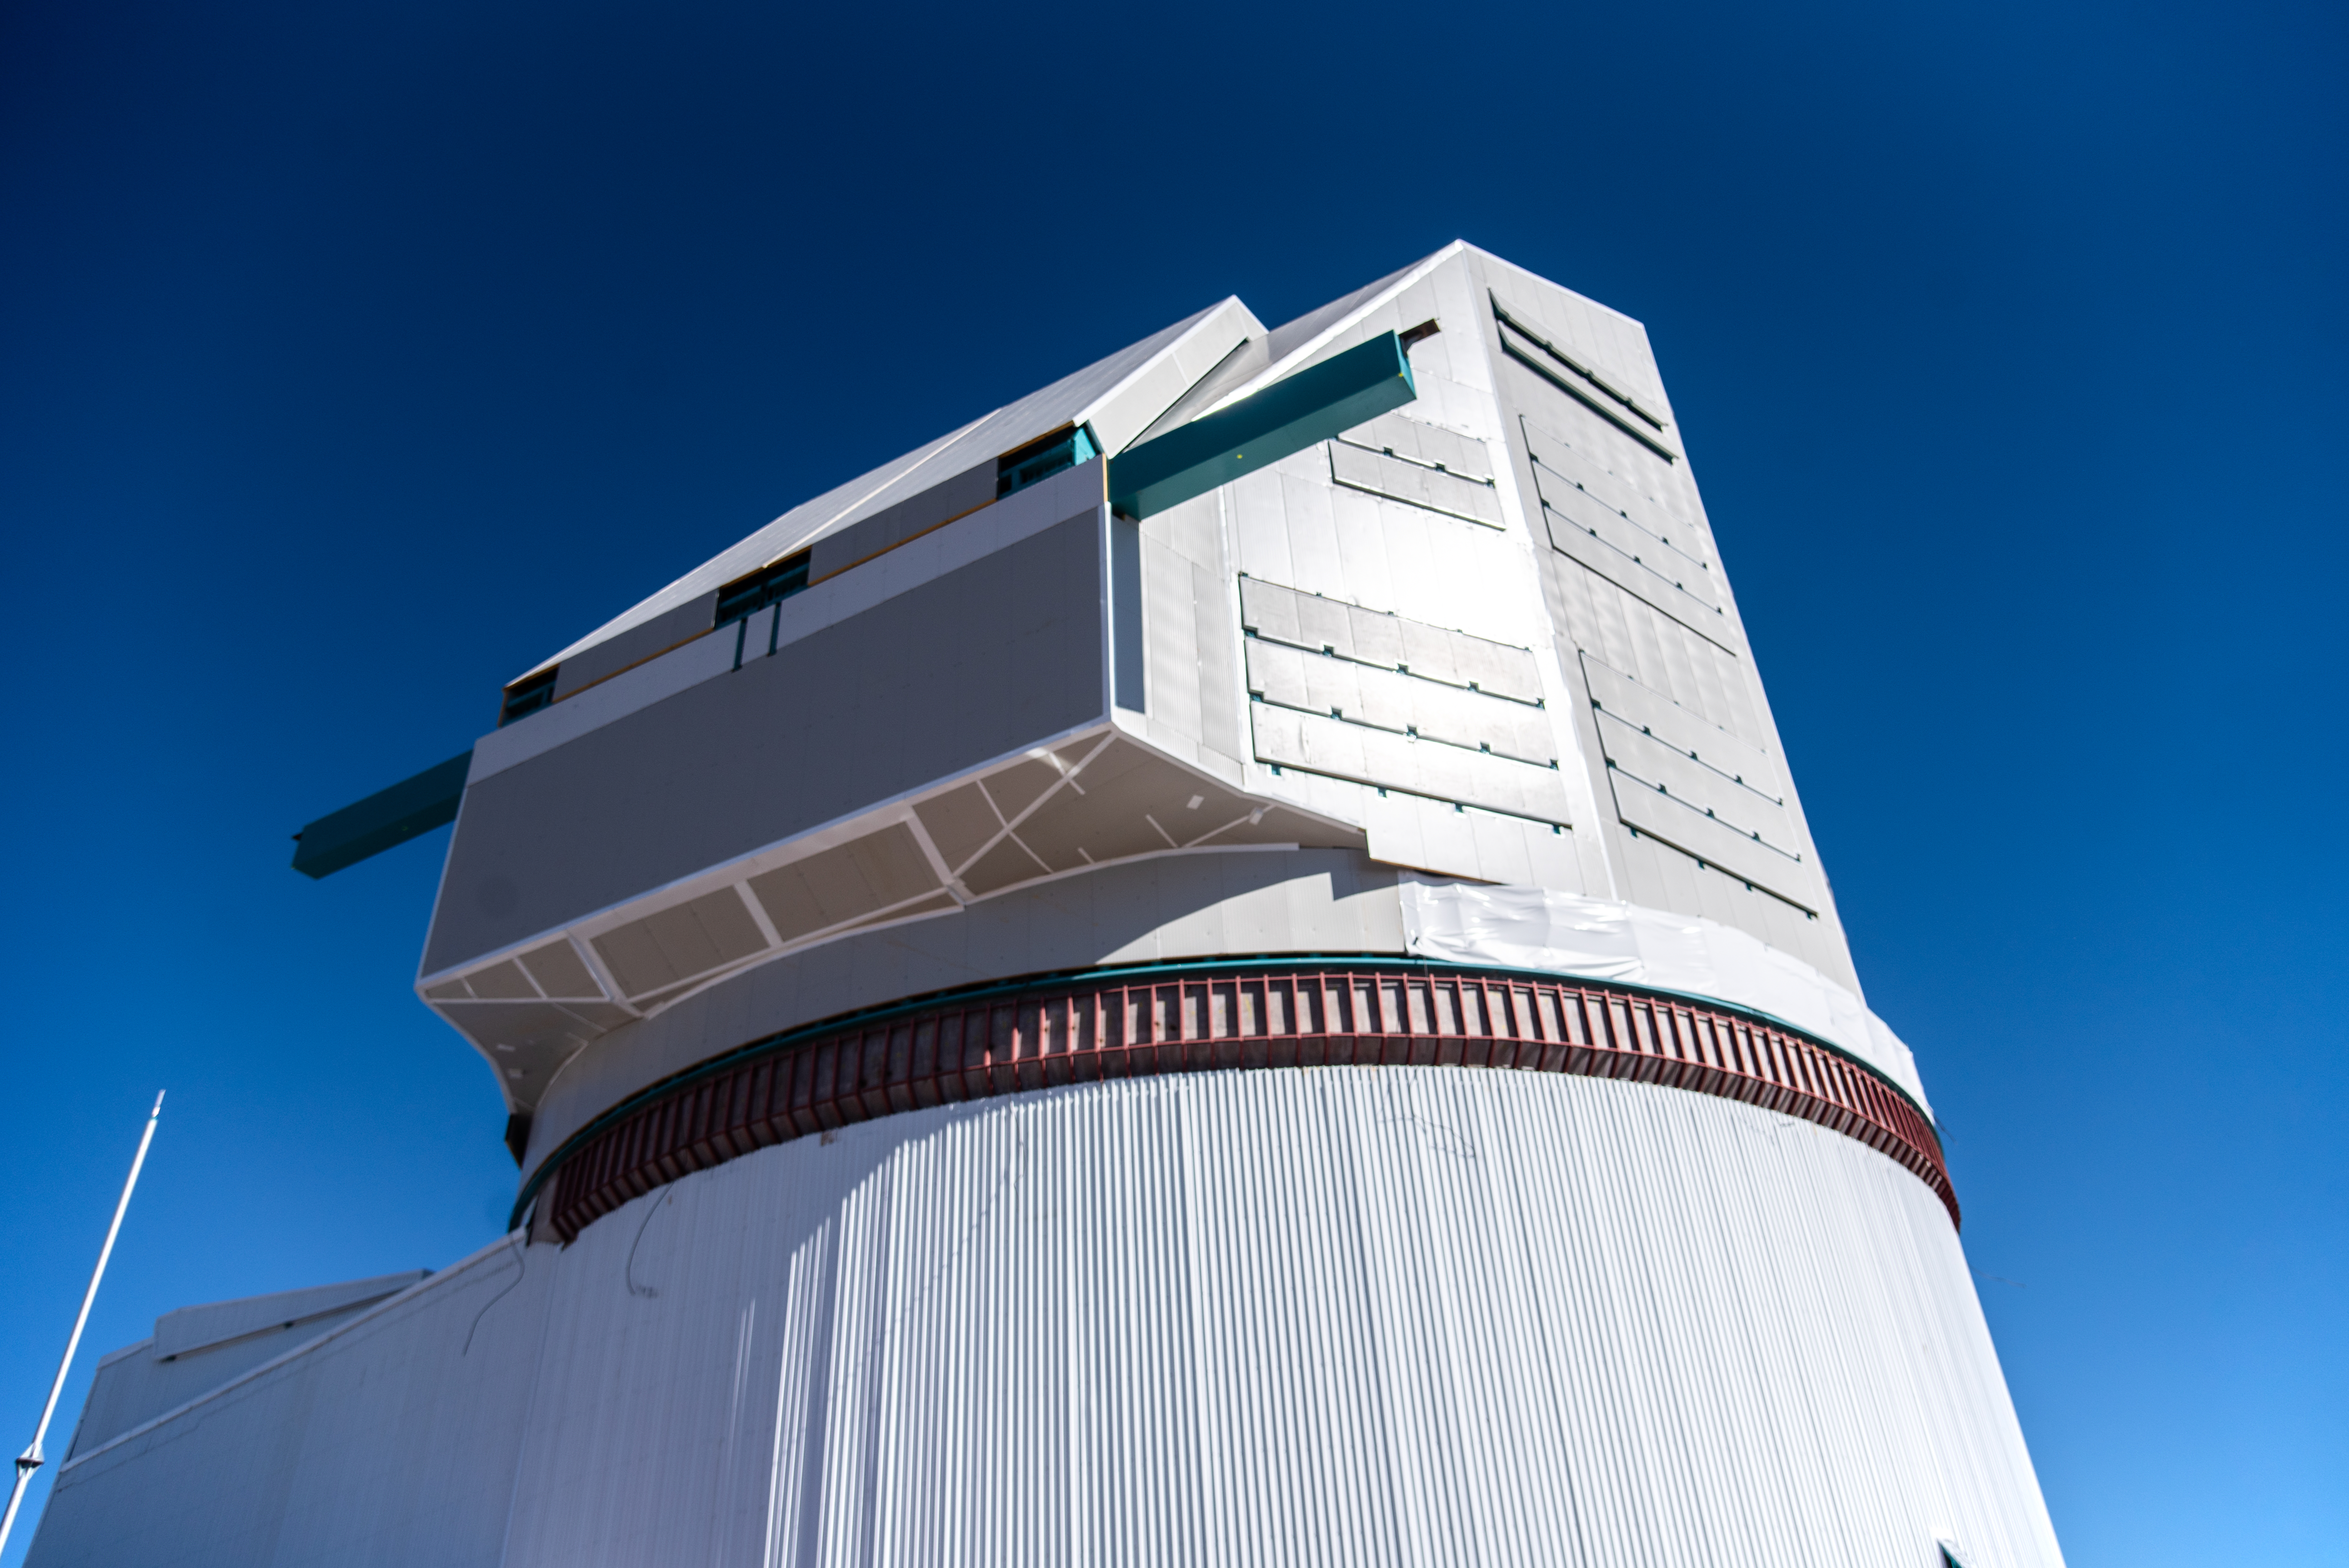

Rubin Observatory on 11 August 2021

Photo of Rubin Observatory taken during the visit of the Chilean Minister of Science, Technology, Knowledge and Innovation, Andrés Couve to Cerro Pachón in Chile on 11 August 2021.

Credit: Chilean Ministry of Science, Technology, Knowledge and Innovation/NOIRLab/NSF/AURA